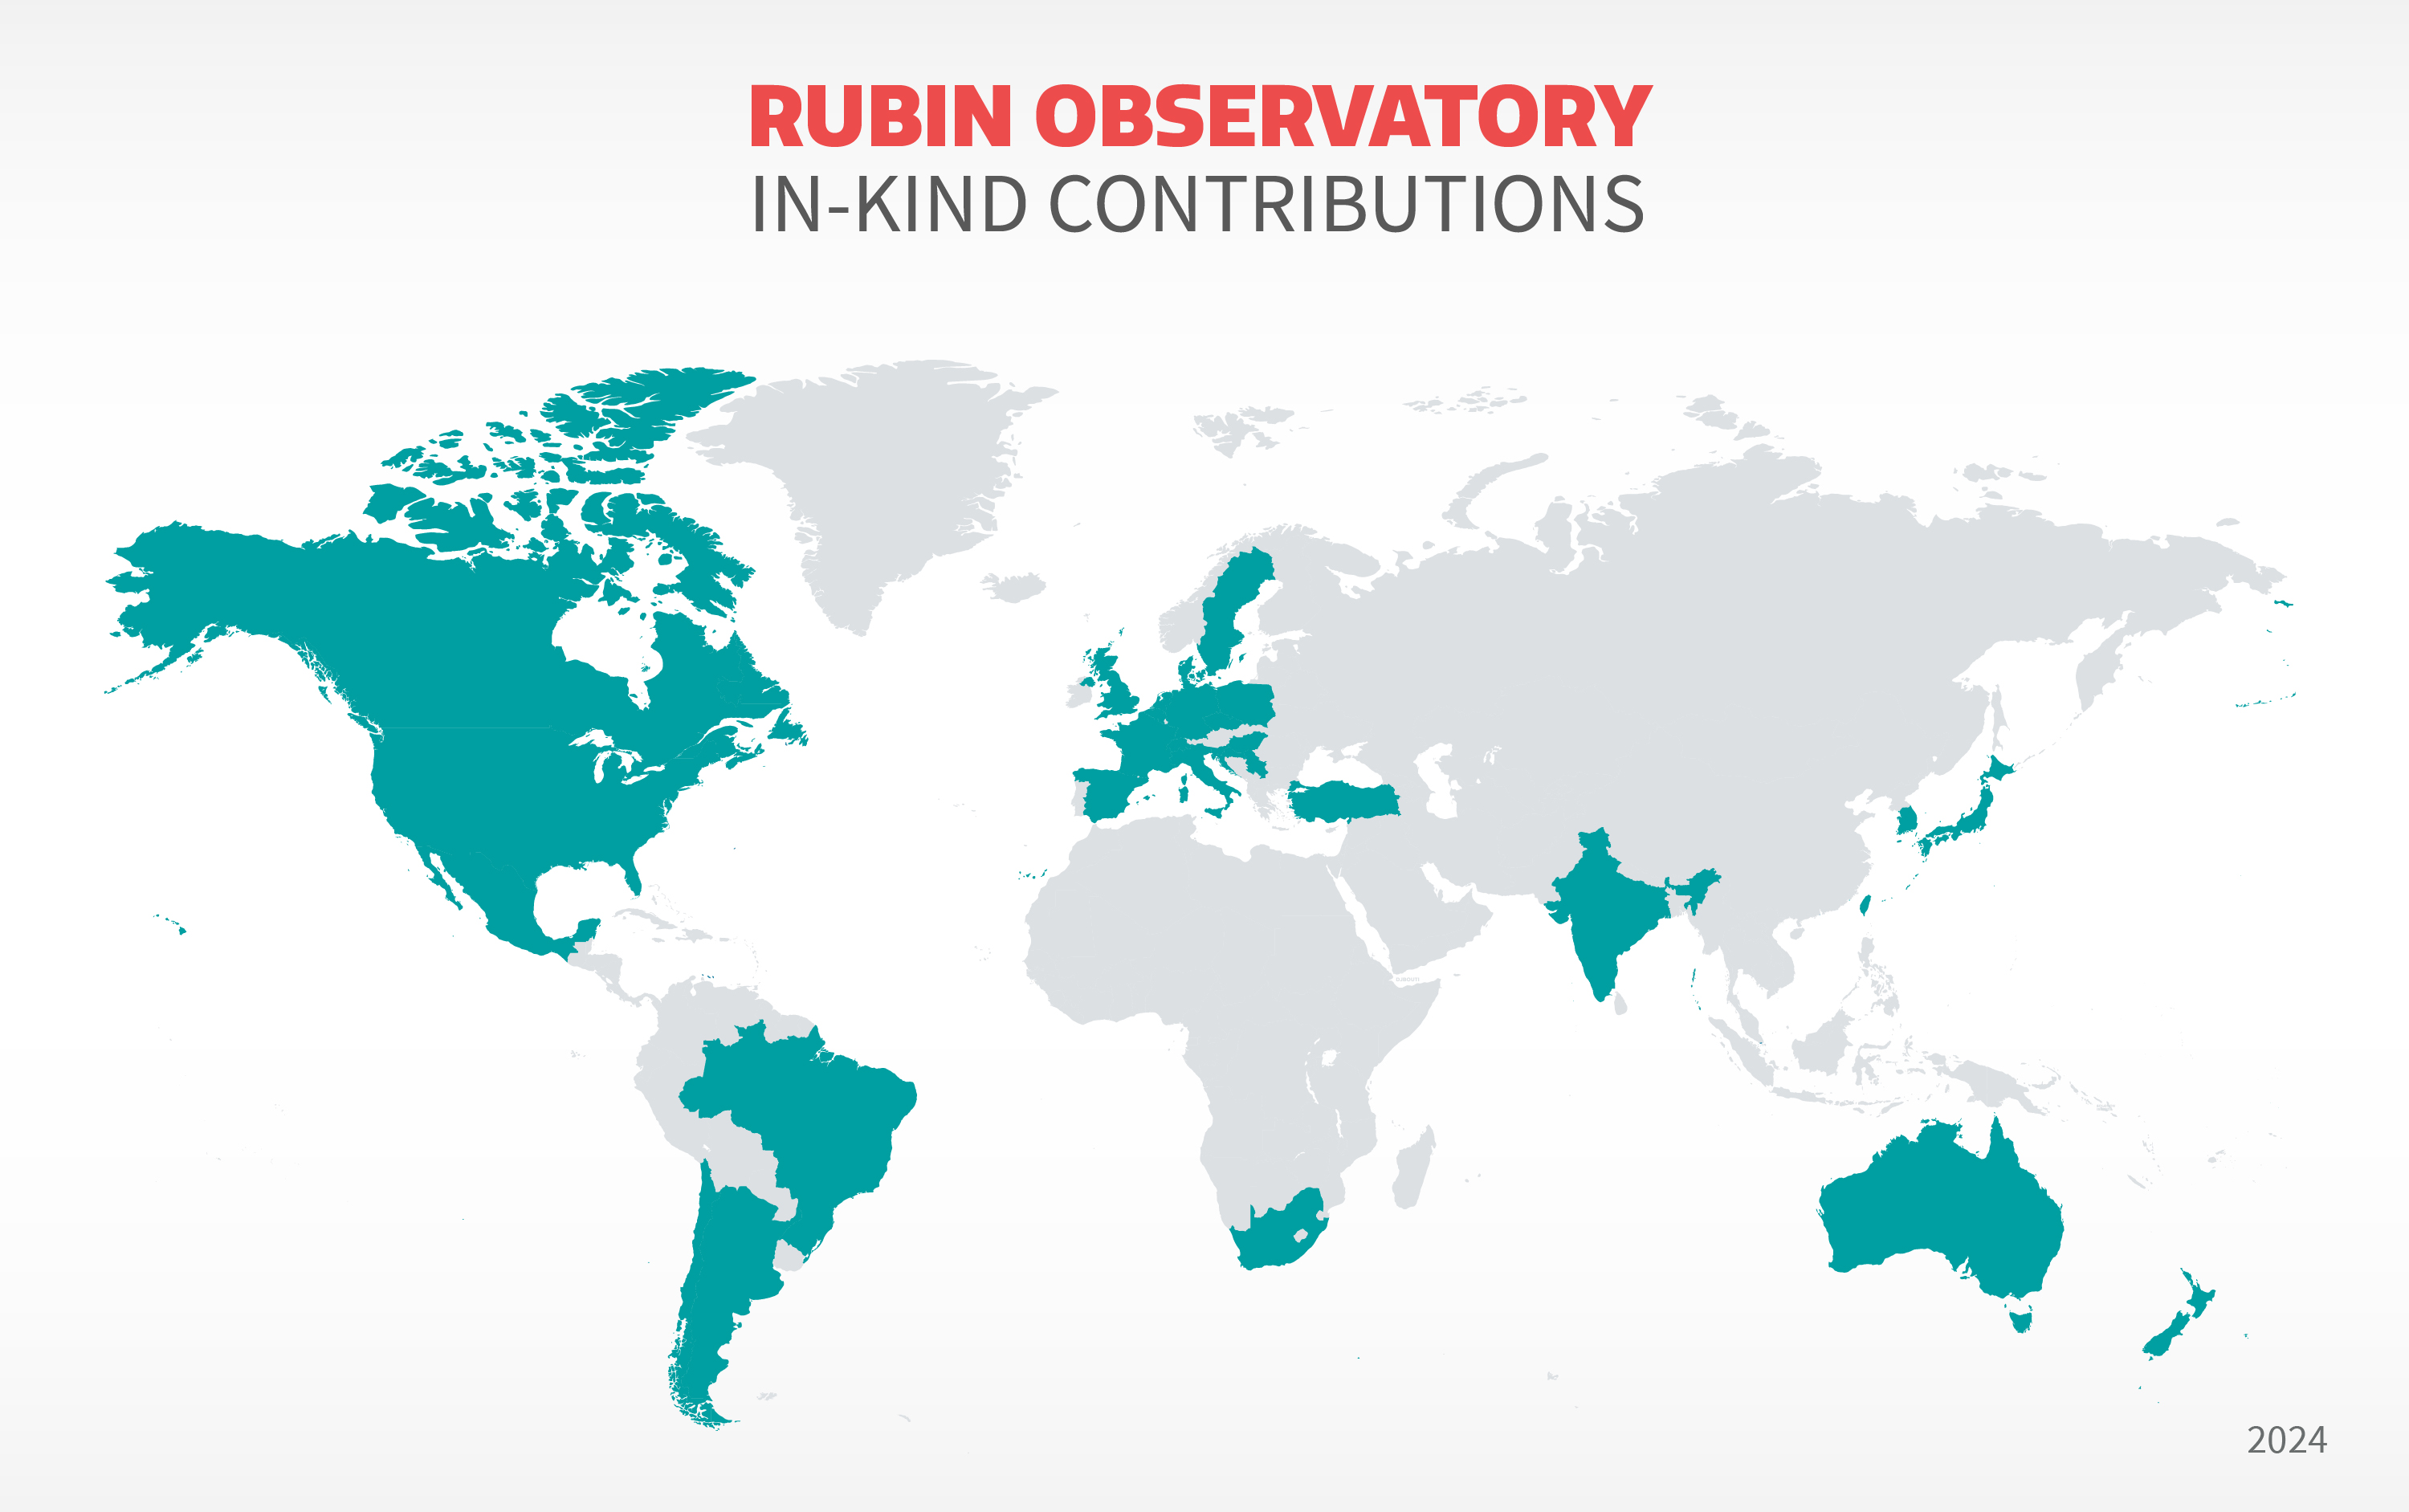

Countries that have contributed to Rubin Observatory construction.

Part of the Foundational Diagrams collection.

Credit: RubinObs/NOIRLab/SLAC/DOE/NSF/AURA